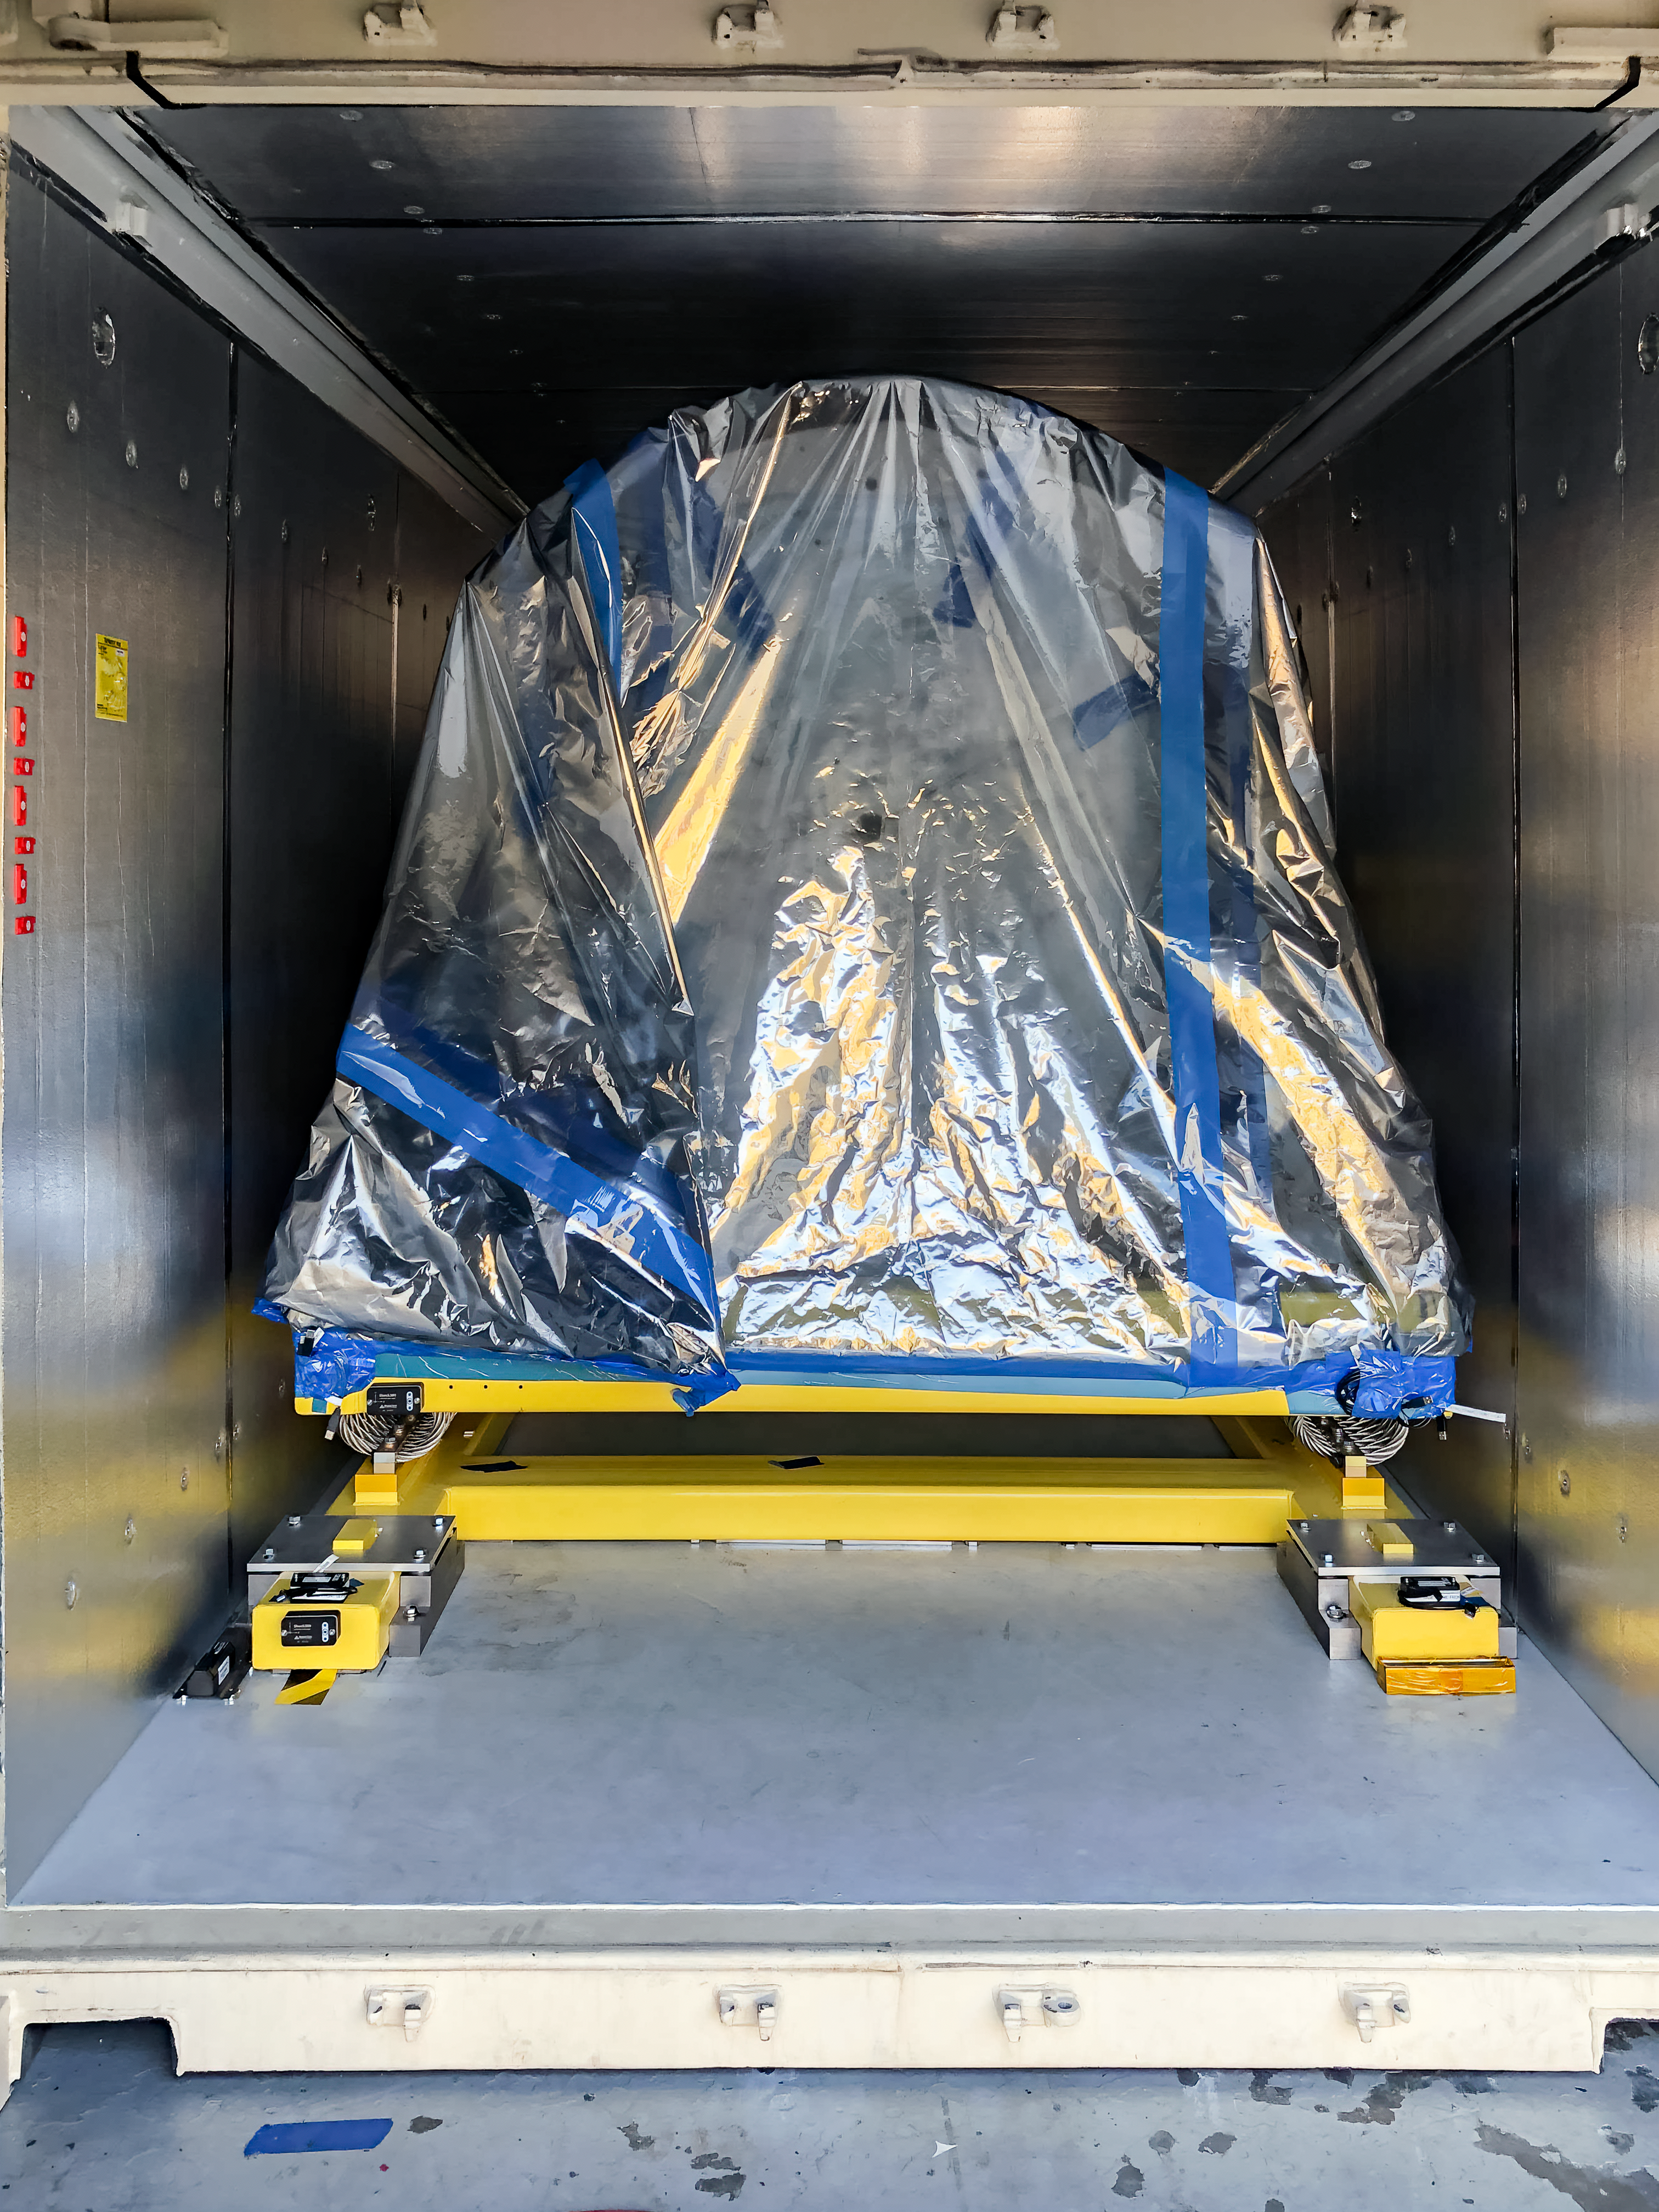

The LSST Camera team is preparing for a shipping test run

The LSST Camera team is preparing for a shipping test run using the camera mass simulator. The mass simulator is packed and ready to ship from SLAC National Accelerator Laboratory to Chile on April 28th, and it will travel under most of the same conditions (via truck and air, but from a different airport) that are planned for the real LSST Camera, which will travel to Chile next year. The mass simulator and its custom shipping container will be carefully monitored by several instruments throughout the trip, and the data collected will be analyzed to determine whether refinements should be made to the shipping plan for the real (and much more delicate) LSST Camera.

Credit: Rubin Observatory/NSF/AURA